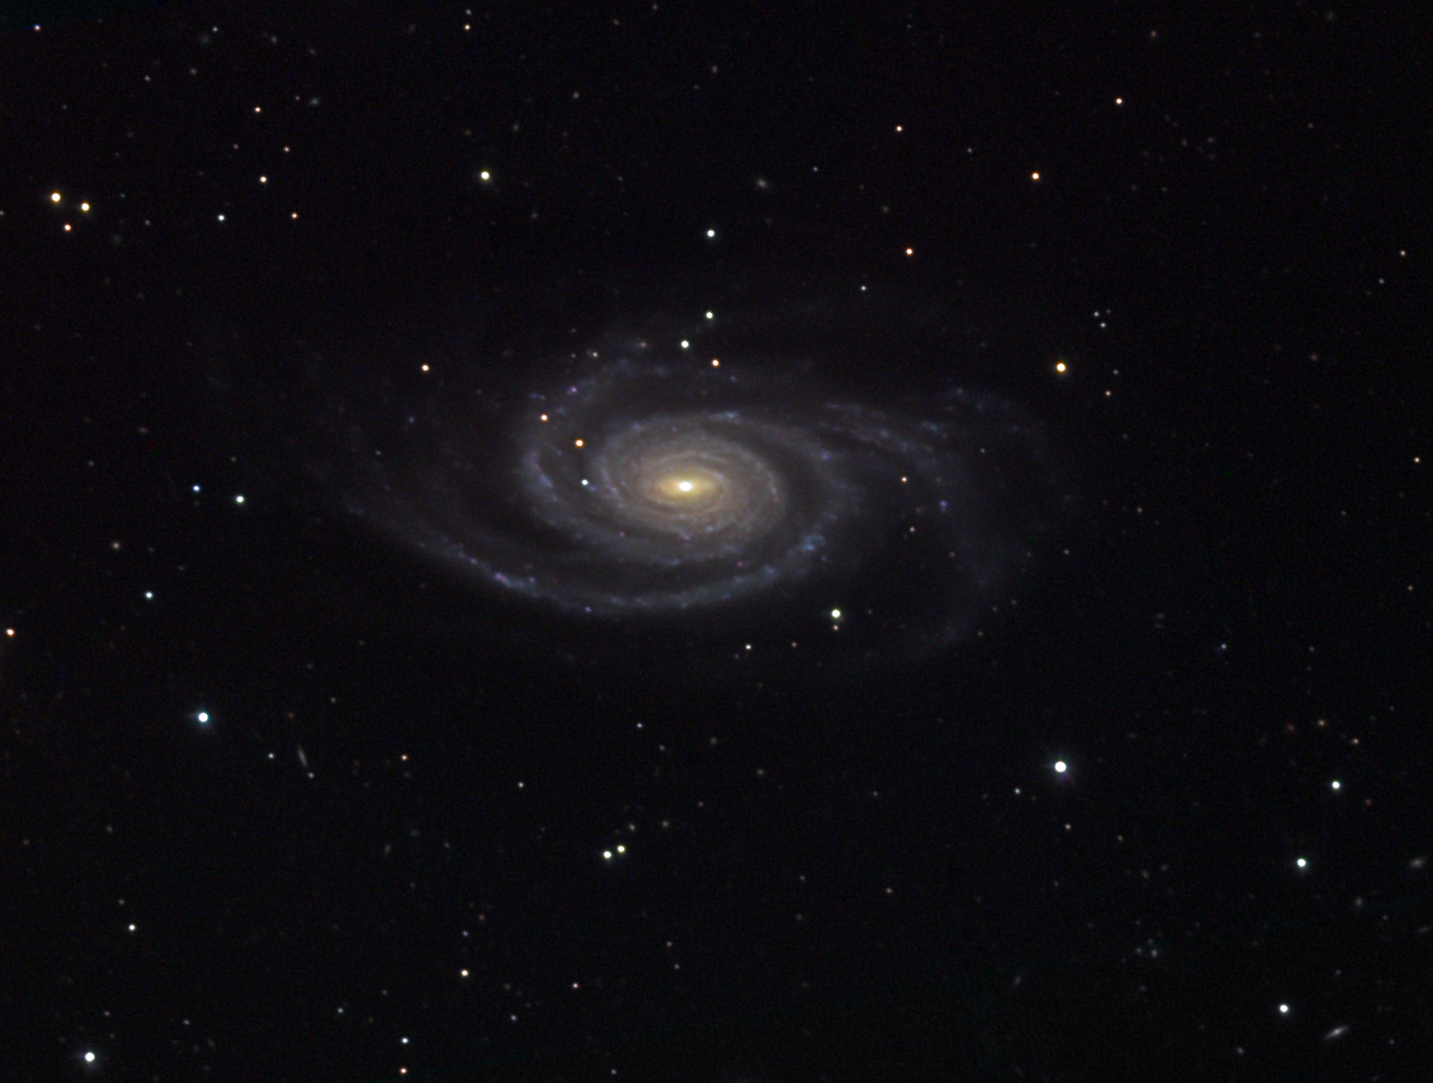

NGC 4939

NGC 4939 is a very pretty example of a spiral galaxy. The arms of this galaxy are unusually thin and long. There are many starforming regions dotting the spiral arms- but at a distance of 130 million light years away the majority of them are quite dim. If this galaxy was viewed face-on it would appear nearly circular- not unlike NGC 488. NGC is also considered an active galaxy because its nucleus varies in intensity on relatively short timescales and it has had two recorded supernovae events (back in 1968 and 1973).

This image was taken as part of Advanced Observing Program (AOP) program at Kitt Peak Visitor Center during 2014.

Credit: KPNO/NOIRLab/NSF/AURA/Adam Block